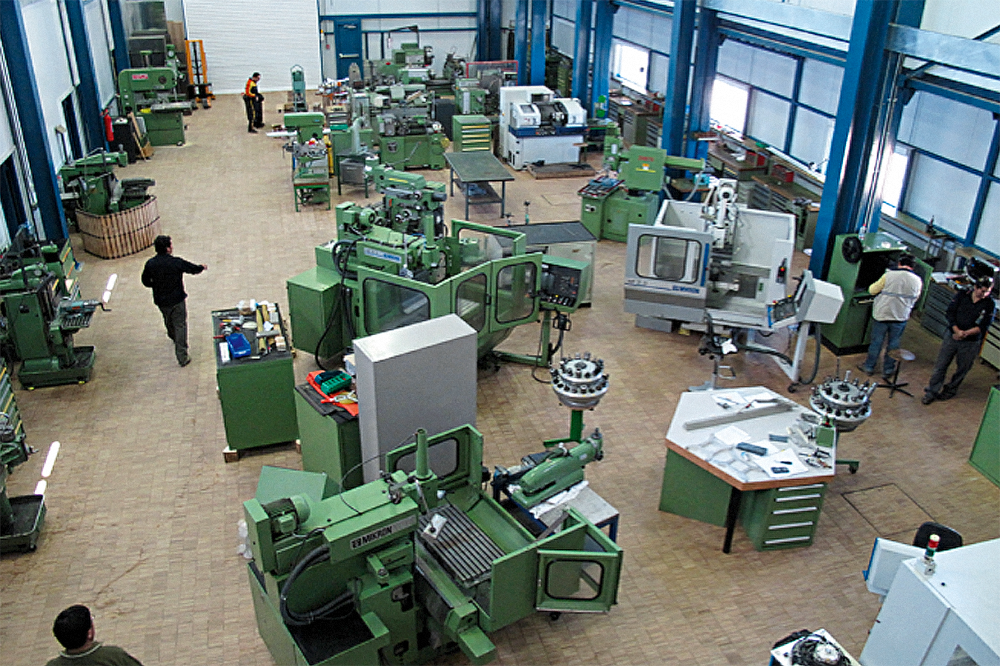

Paranal mechanical workshop

Mechanical workshop at Paranal Observatory. In order to guarantee the best performances of telescope and instruments, a large team of engineers and technicians work regularly on site. The Very Large Telescope, located at the top of Cerro Paranal, on the II Region of Chile, is the world’s most advanced visible-light astronomical observatory.

Credit: ESO